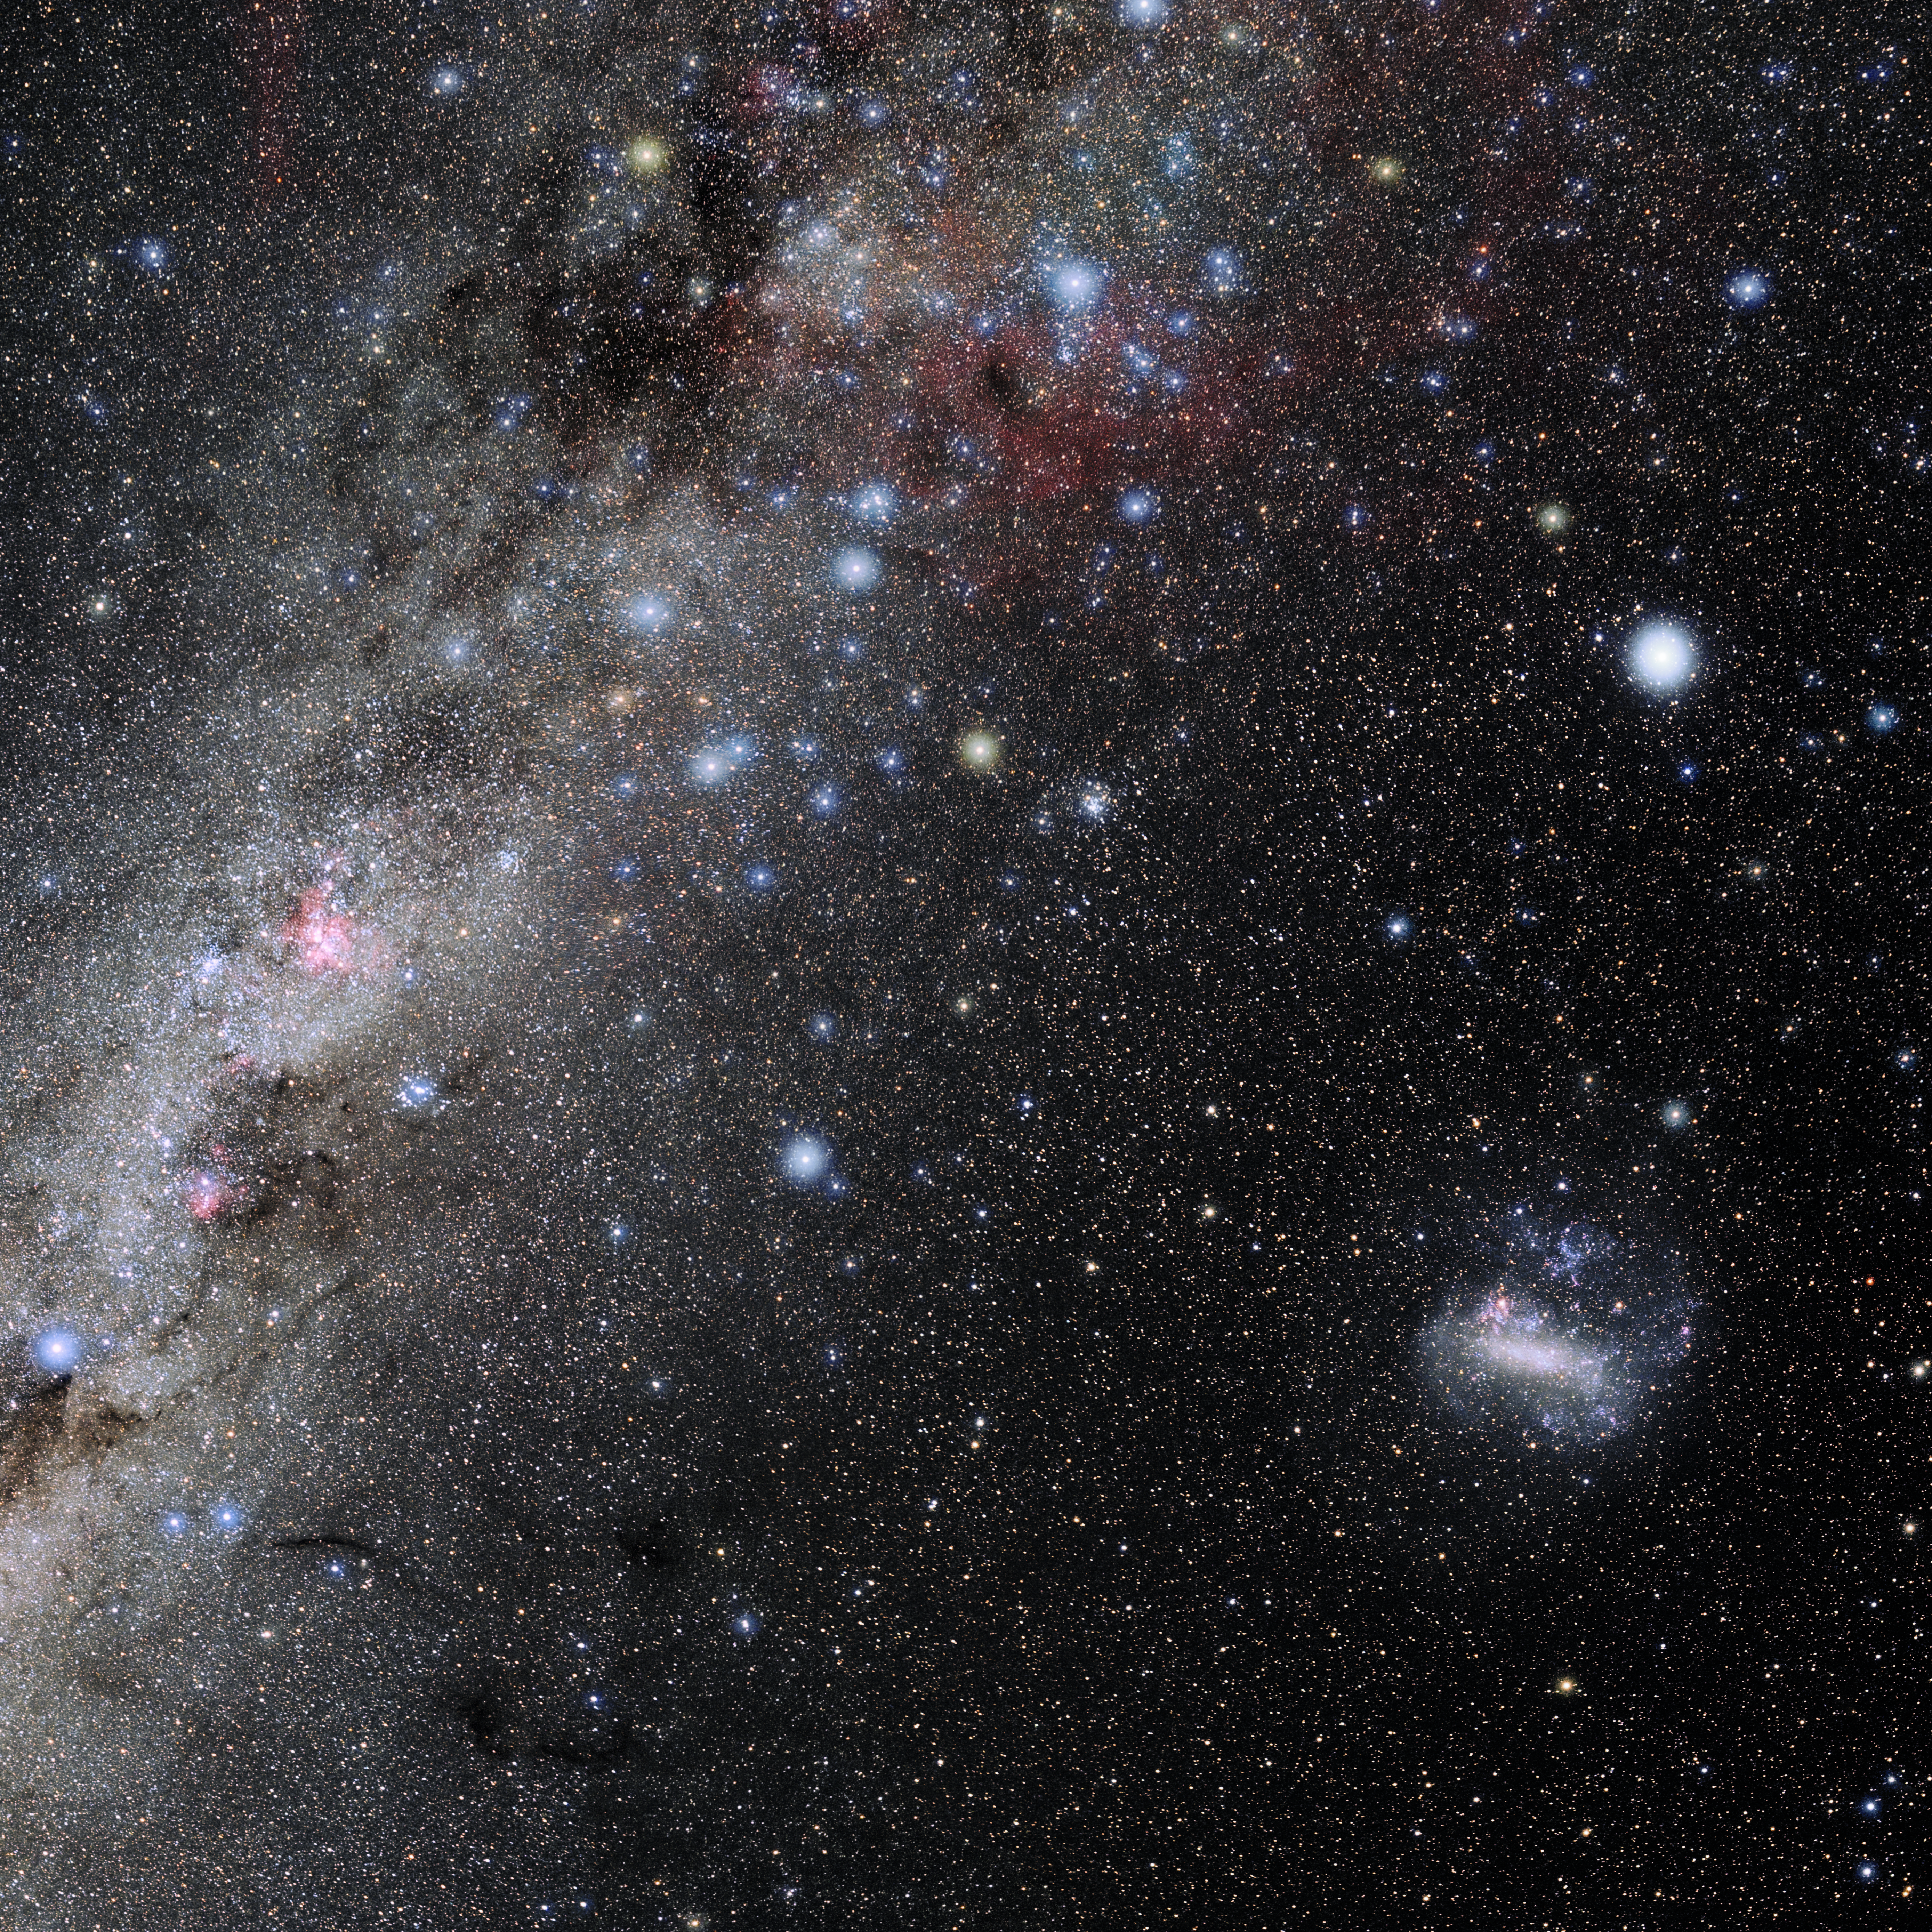

Carina

Photo of the constellation Carina produced by NOIRLab in collaboration with Eckhard Slawik, a German astrophotographer. Here is the annotated version.

Credit: E. Slawik/NOIRLab/NSF/AURA/M. Zamani